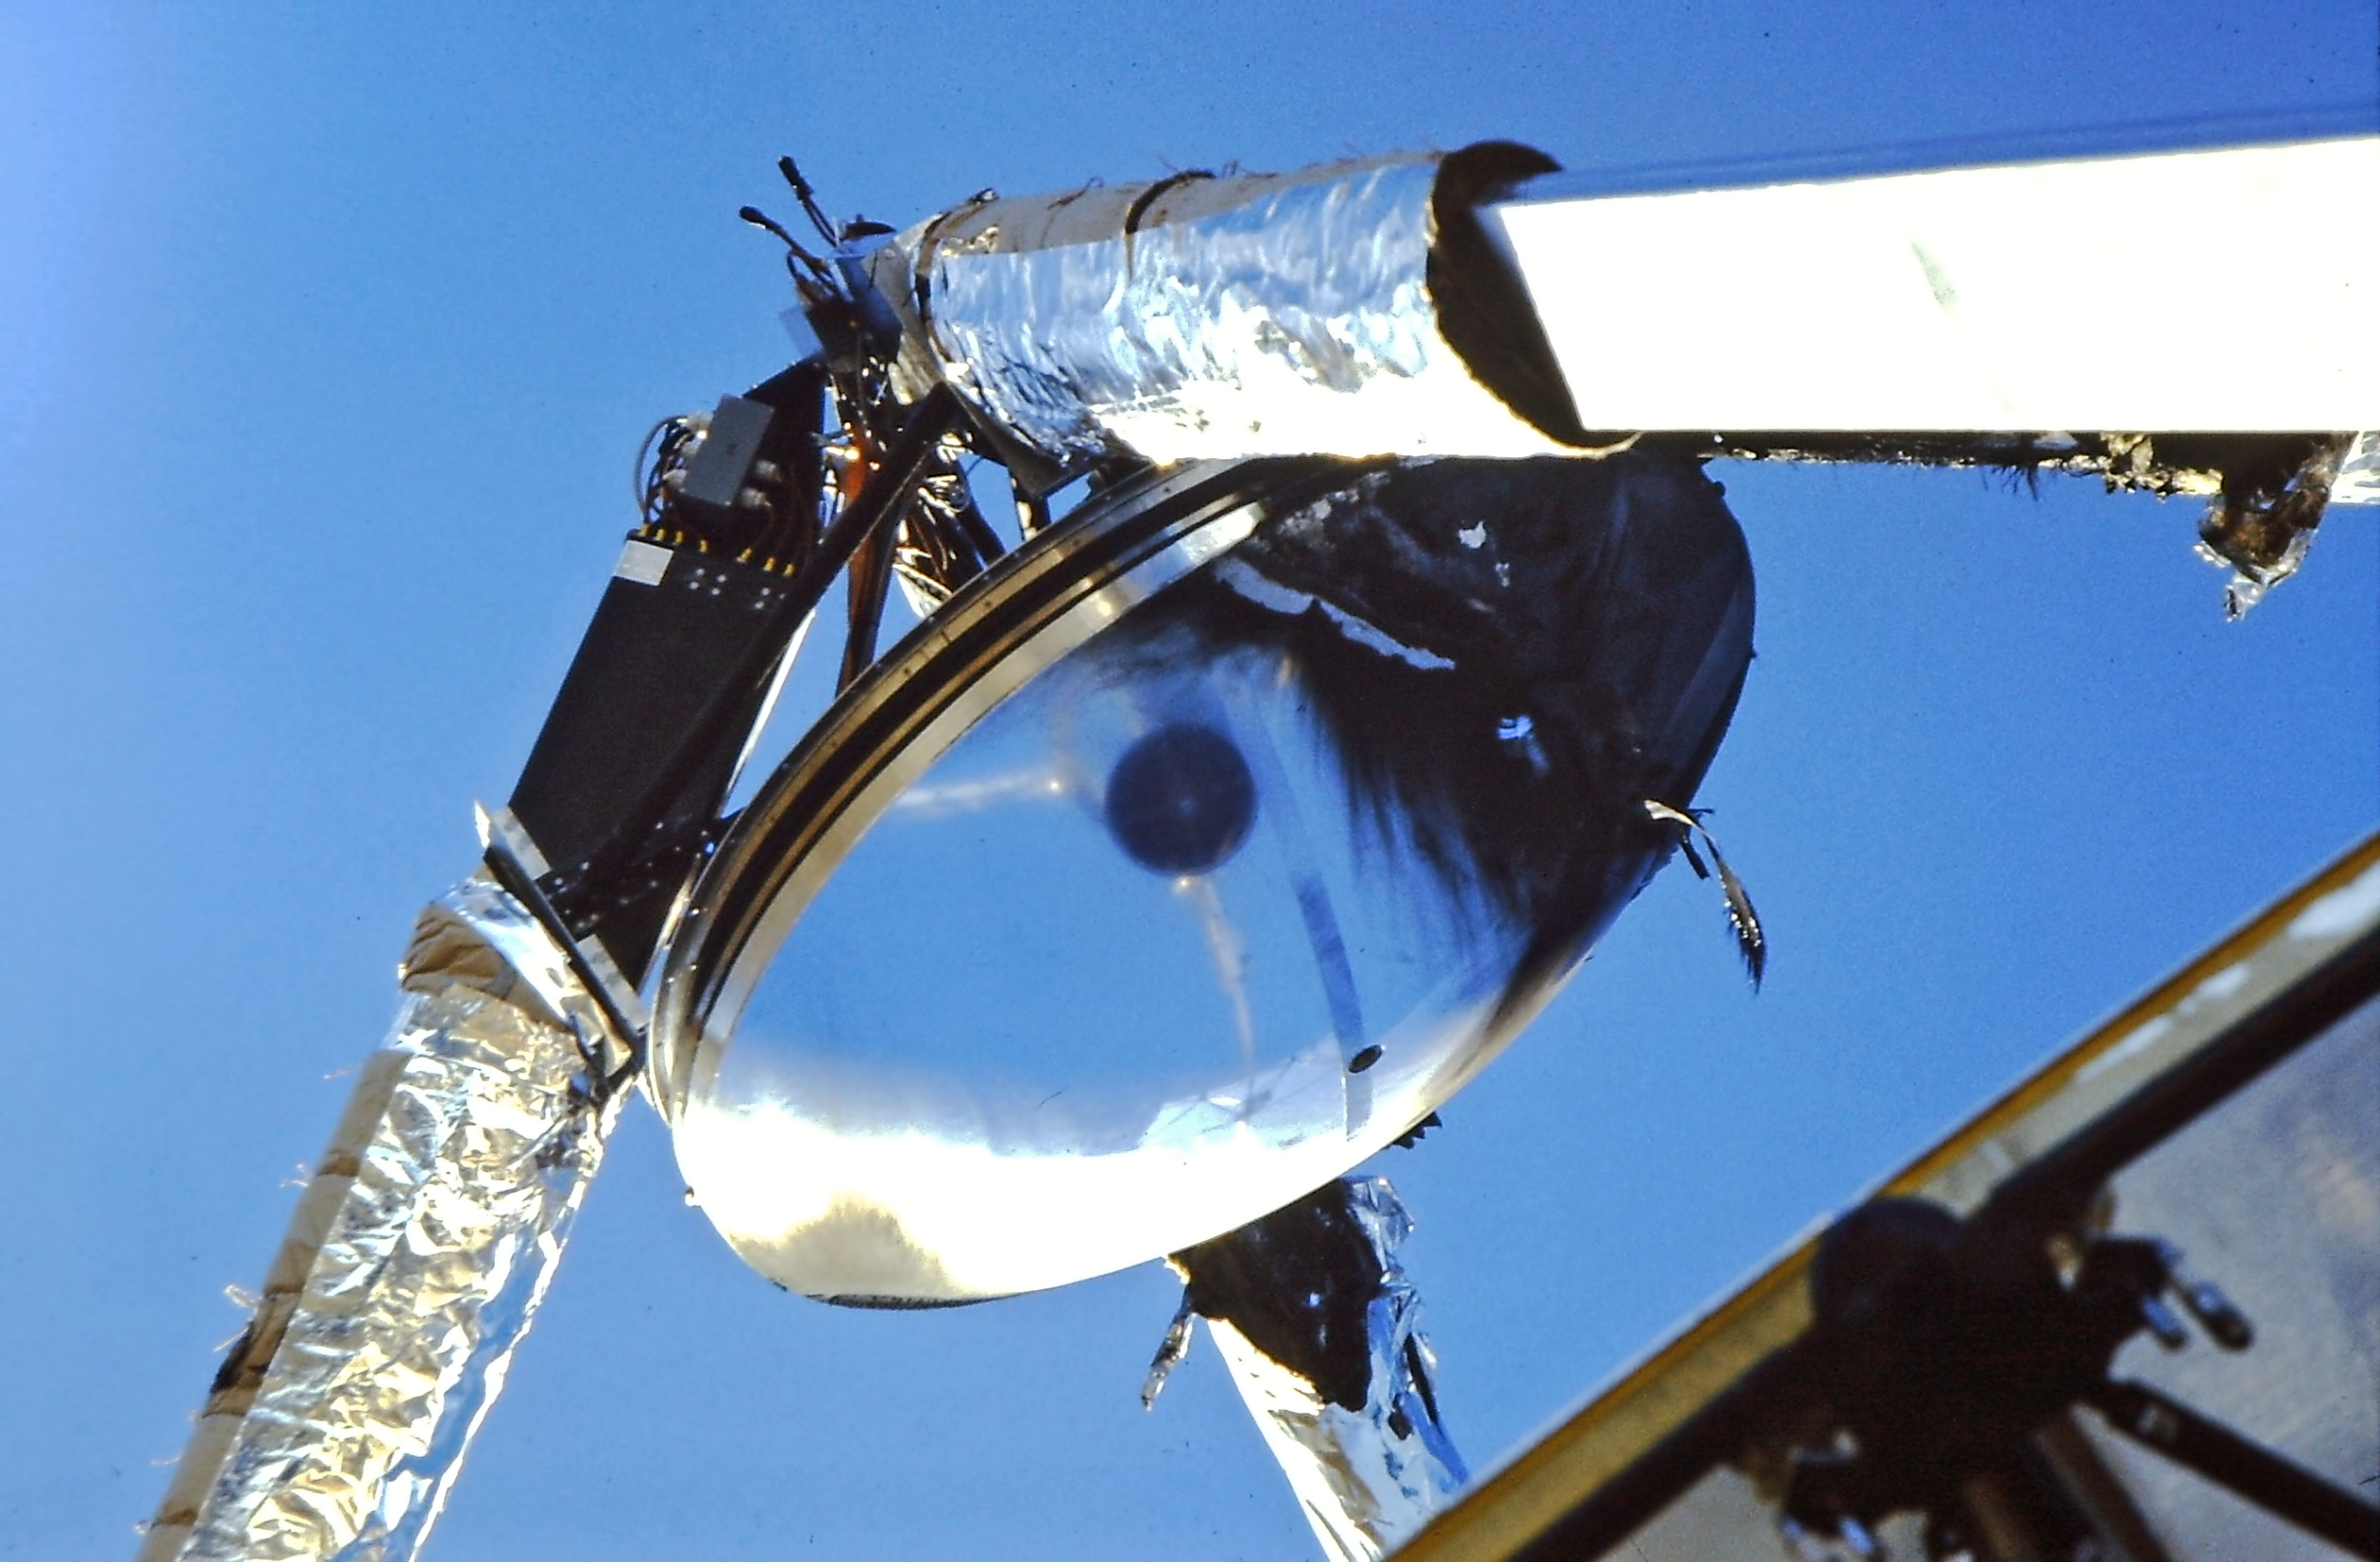

The SEST fire damage

Image showing the damage that was inflicted by the fire on the 15-metre Swedish-ESO Submillimetre Telescope at the La Silla Observatory.

Credit: ESO/M. Olberg, Chalmers